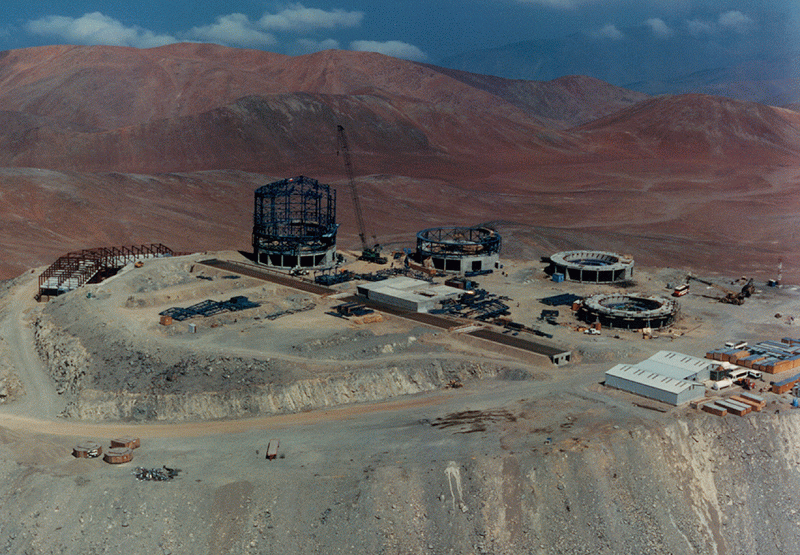

Construction of the VLT observatory at Paranal

This aerial photo was obtained on 16 January 1996 and shows the progression of the work at the VLT Observatory on Cerro Paranal in the Chilean Atacama desert, about 130 km south of the town of Antofagasta. The control building is seen at the left side of the mountain. The enclosure for VLT Unit Telescope no. 1 is almost ready to receive the outer cladding and the work on the other three enclosures and their foundations is also well advanced. The building for the interferometric laboratory is seen at the centre of the platform and the adjoining tunnels are ready and covered. Some temporary workshops are seen in the front. The direction of view is towards South-West and the clouds in the background are situated over the lower terrain near the coast and over the Pacific Ocean.

Credit: ESO